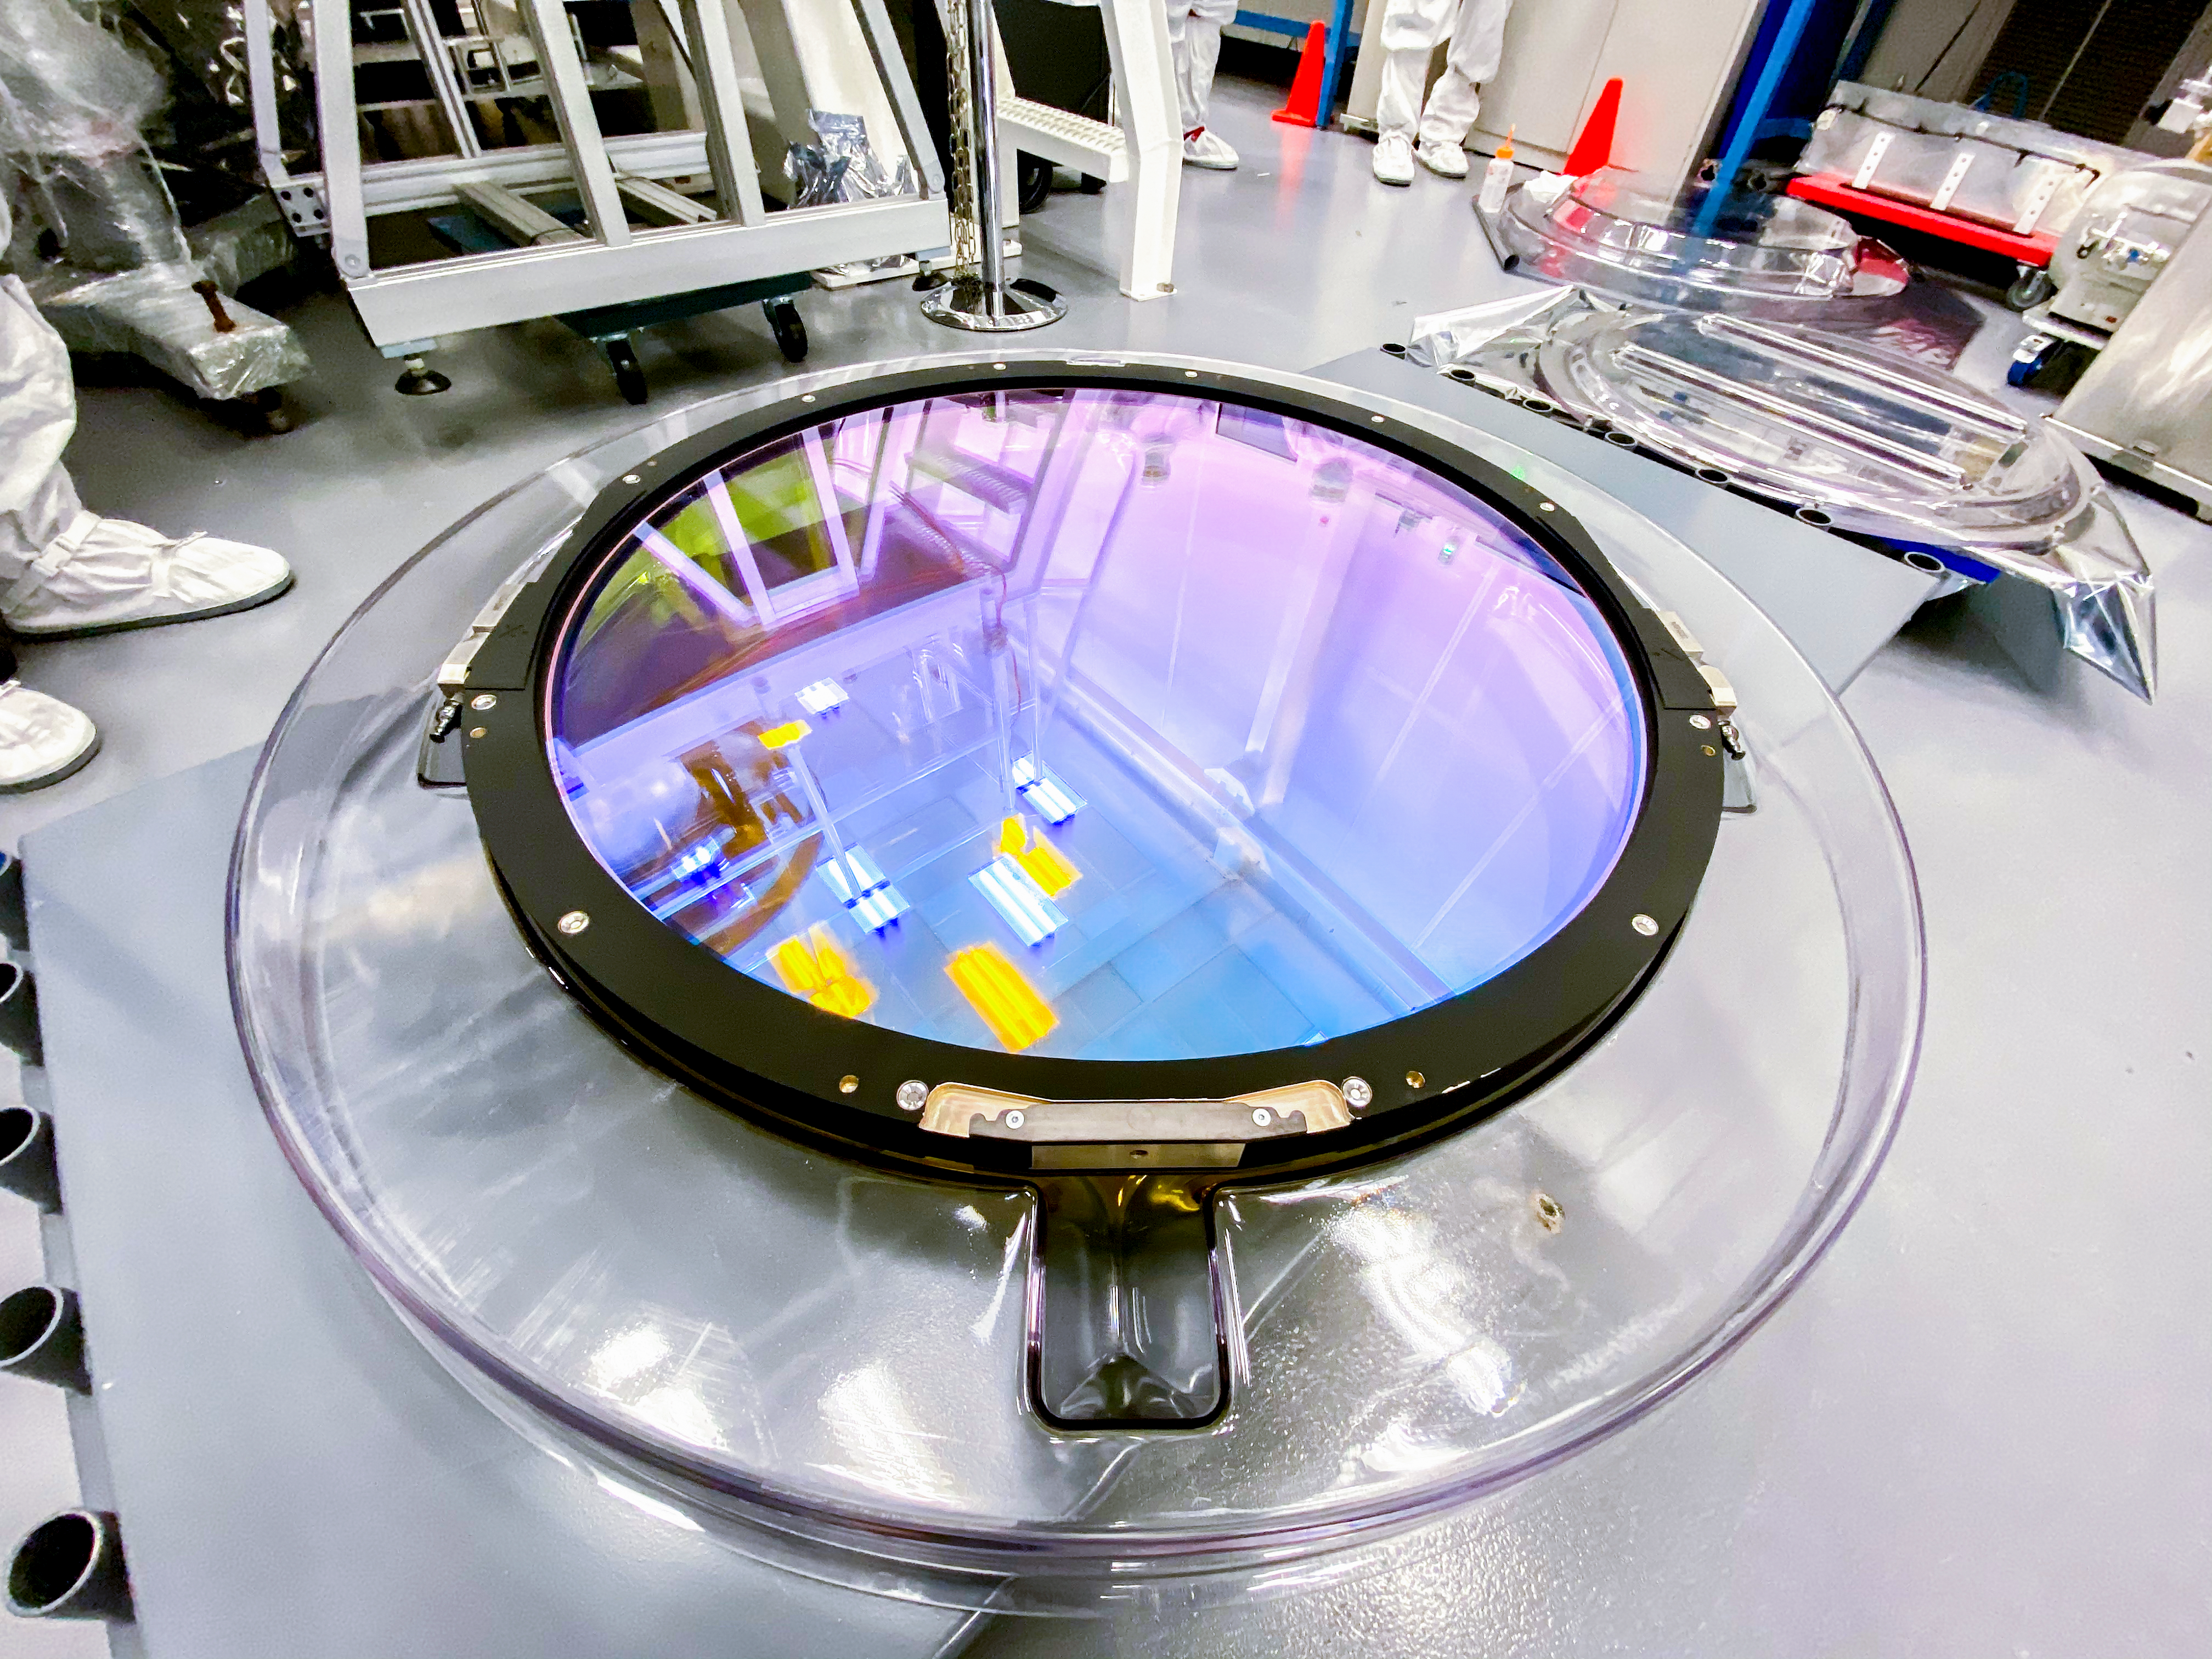

LSST r-band Filter

The first completed filter for the Rubin Observatory LSST Camera has arrived at SLAC National Accelerator Laboratory.The r-band filter was delivered to SLAC on March 12th, marking an exciting milestone for the LSST Camera team.

Credit: Travis Lange/SLAC National Accelerator Laboratory